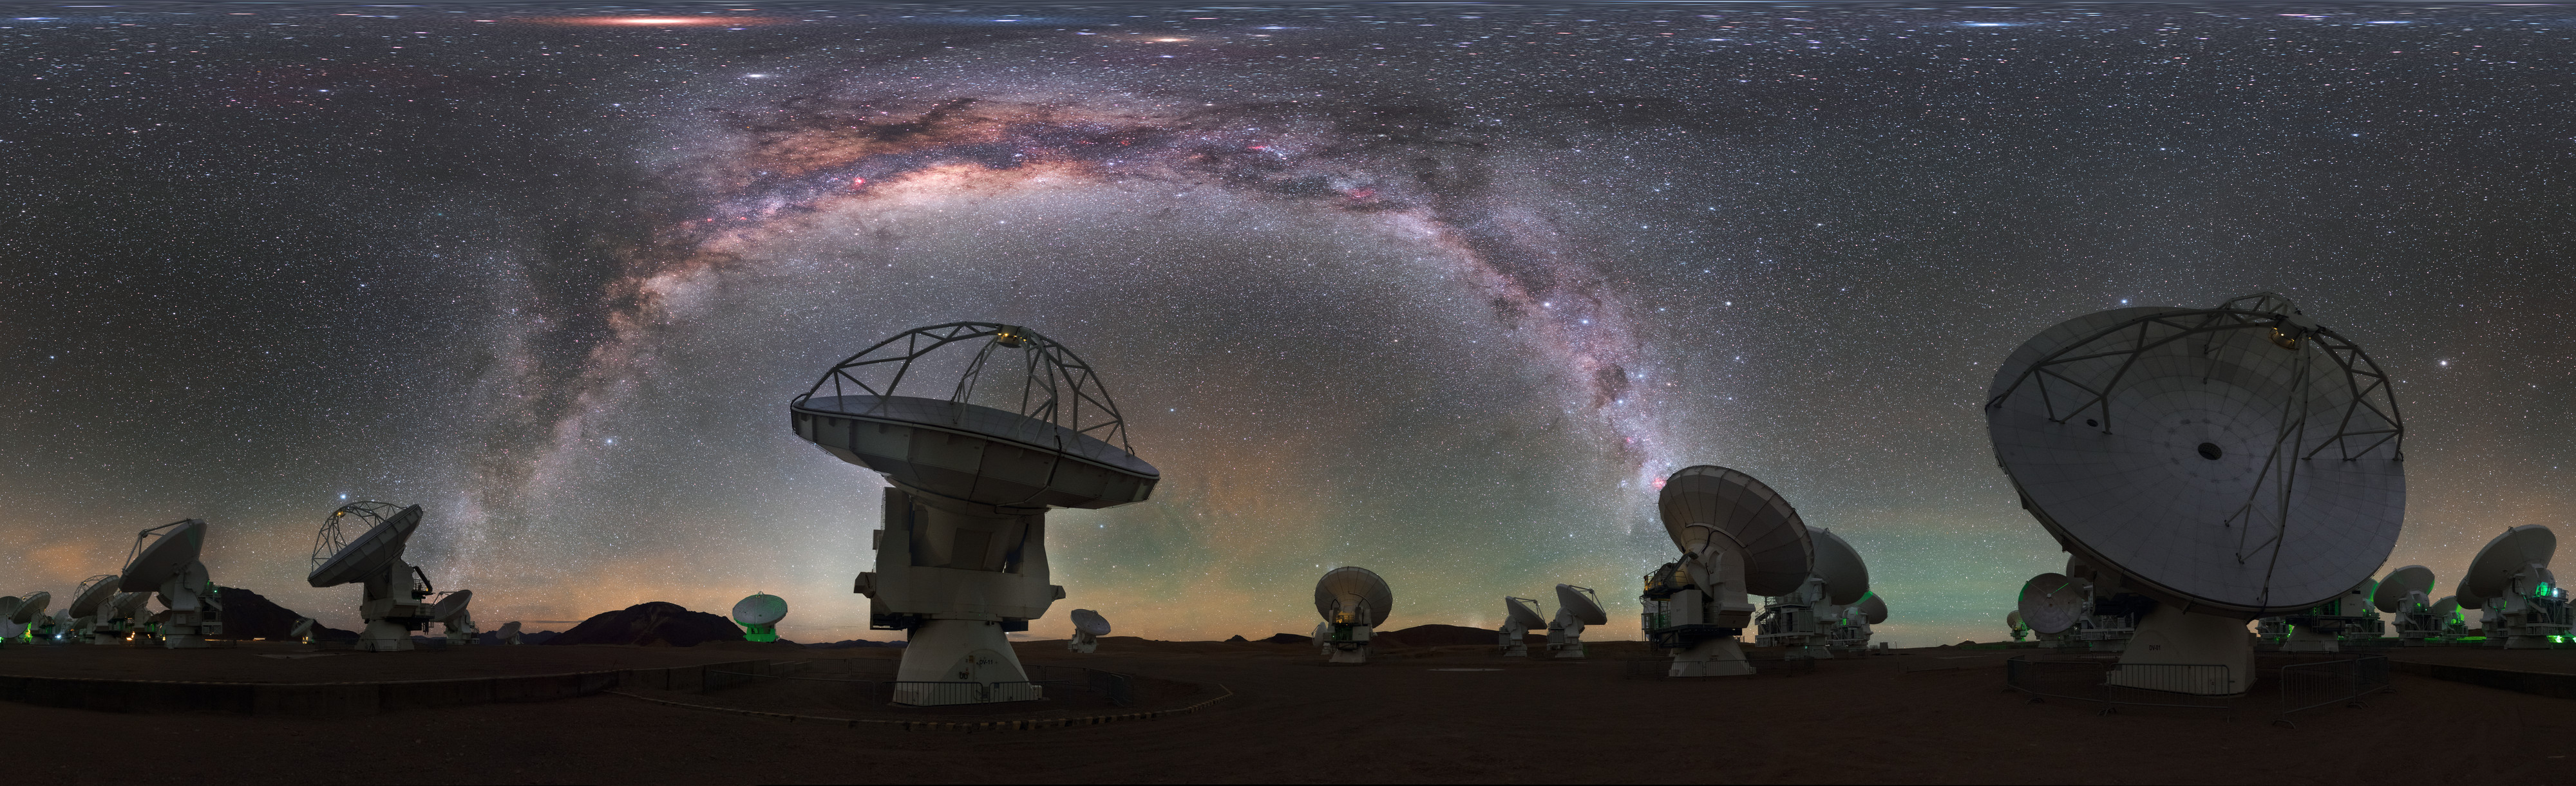

Antennas towards the Milky Way

A mind-boggling fisheye projection of some of the 66 antennas which make up ESO's Atacama Large Millimetre Array (ALMA) in Chile. Each individual telescope can be moved to very precise locations in order to observe the Universe in the best possible clarity.

Credit: ESO/P. Horálek